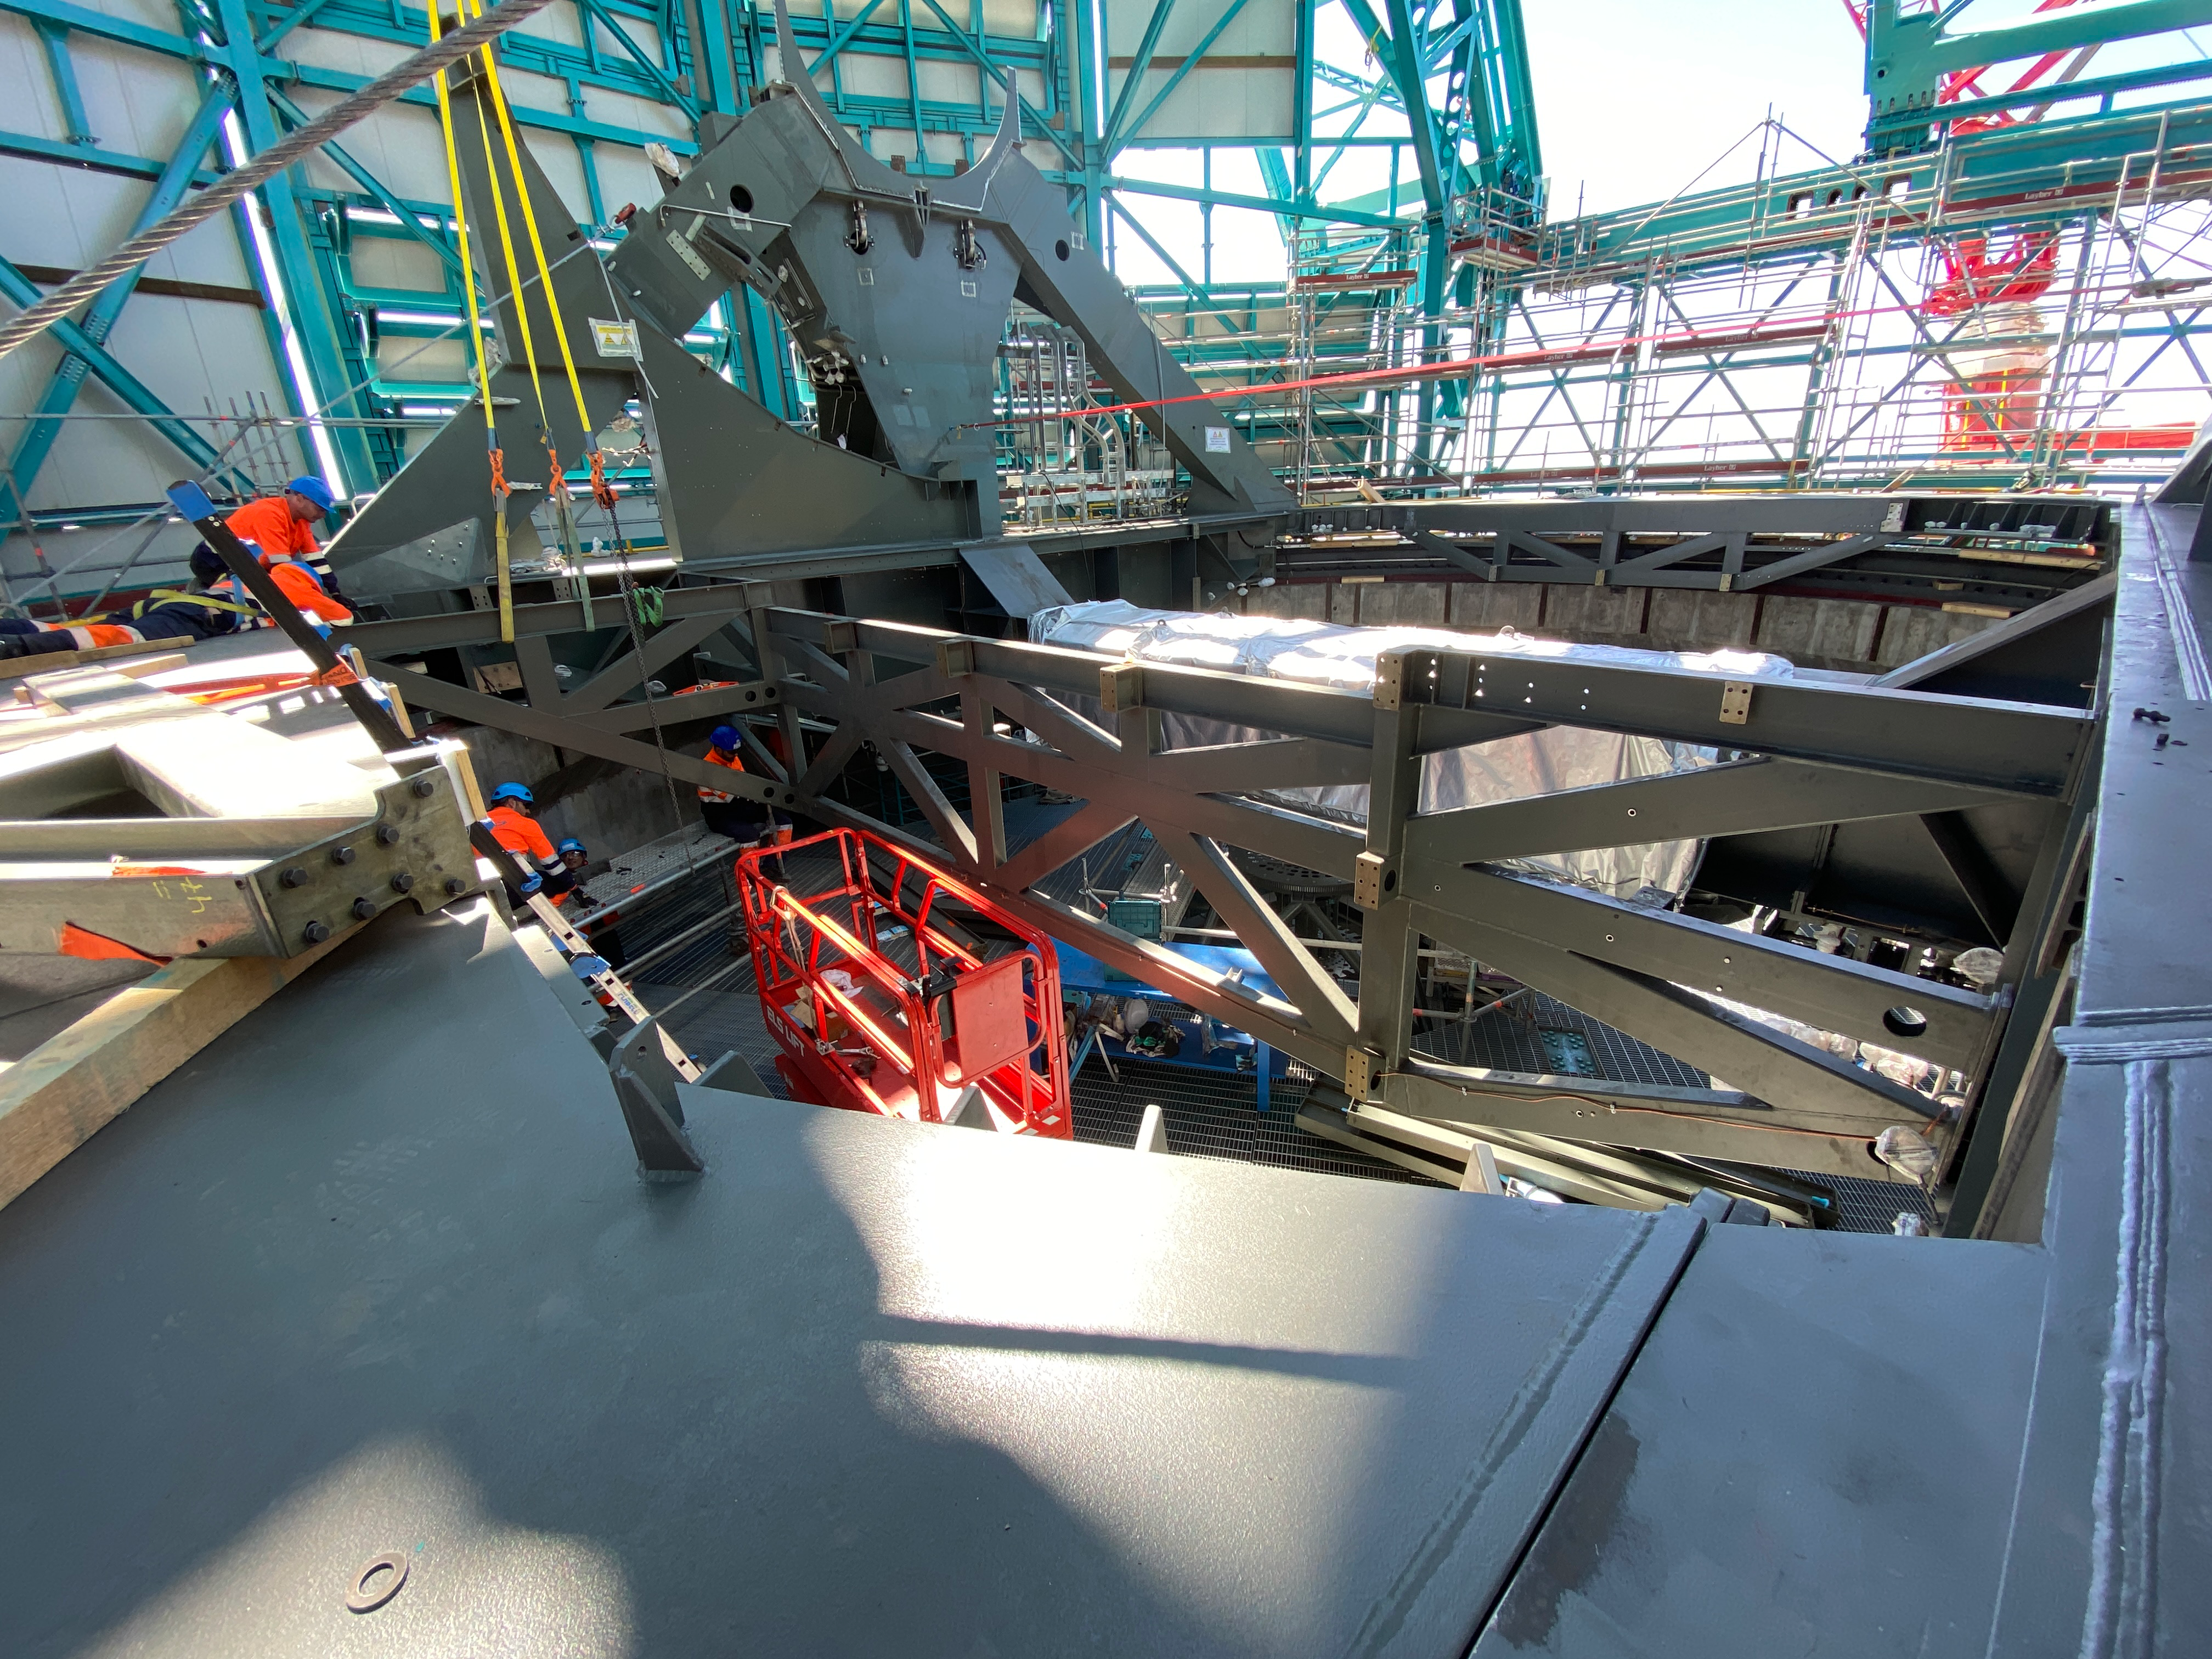

Installation of the TMA

Installation of the Telescope Mount Assembly is underway on Cerro Pachón.

Credit: Rubin Observatory/NSF/AURA